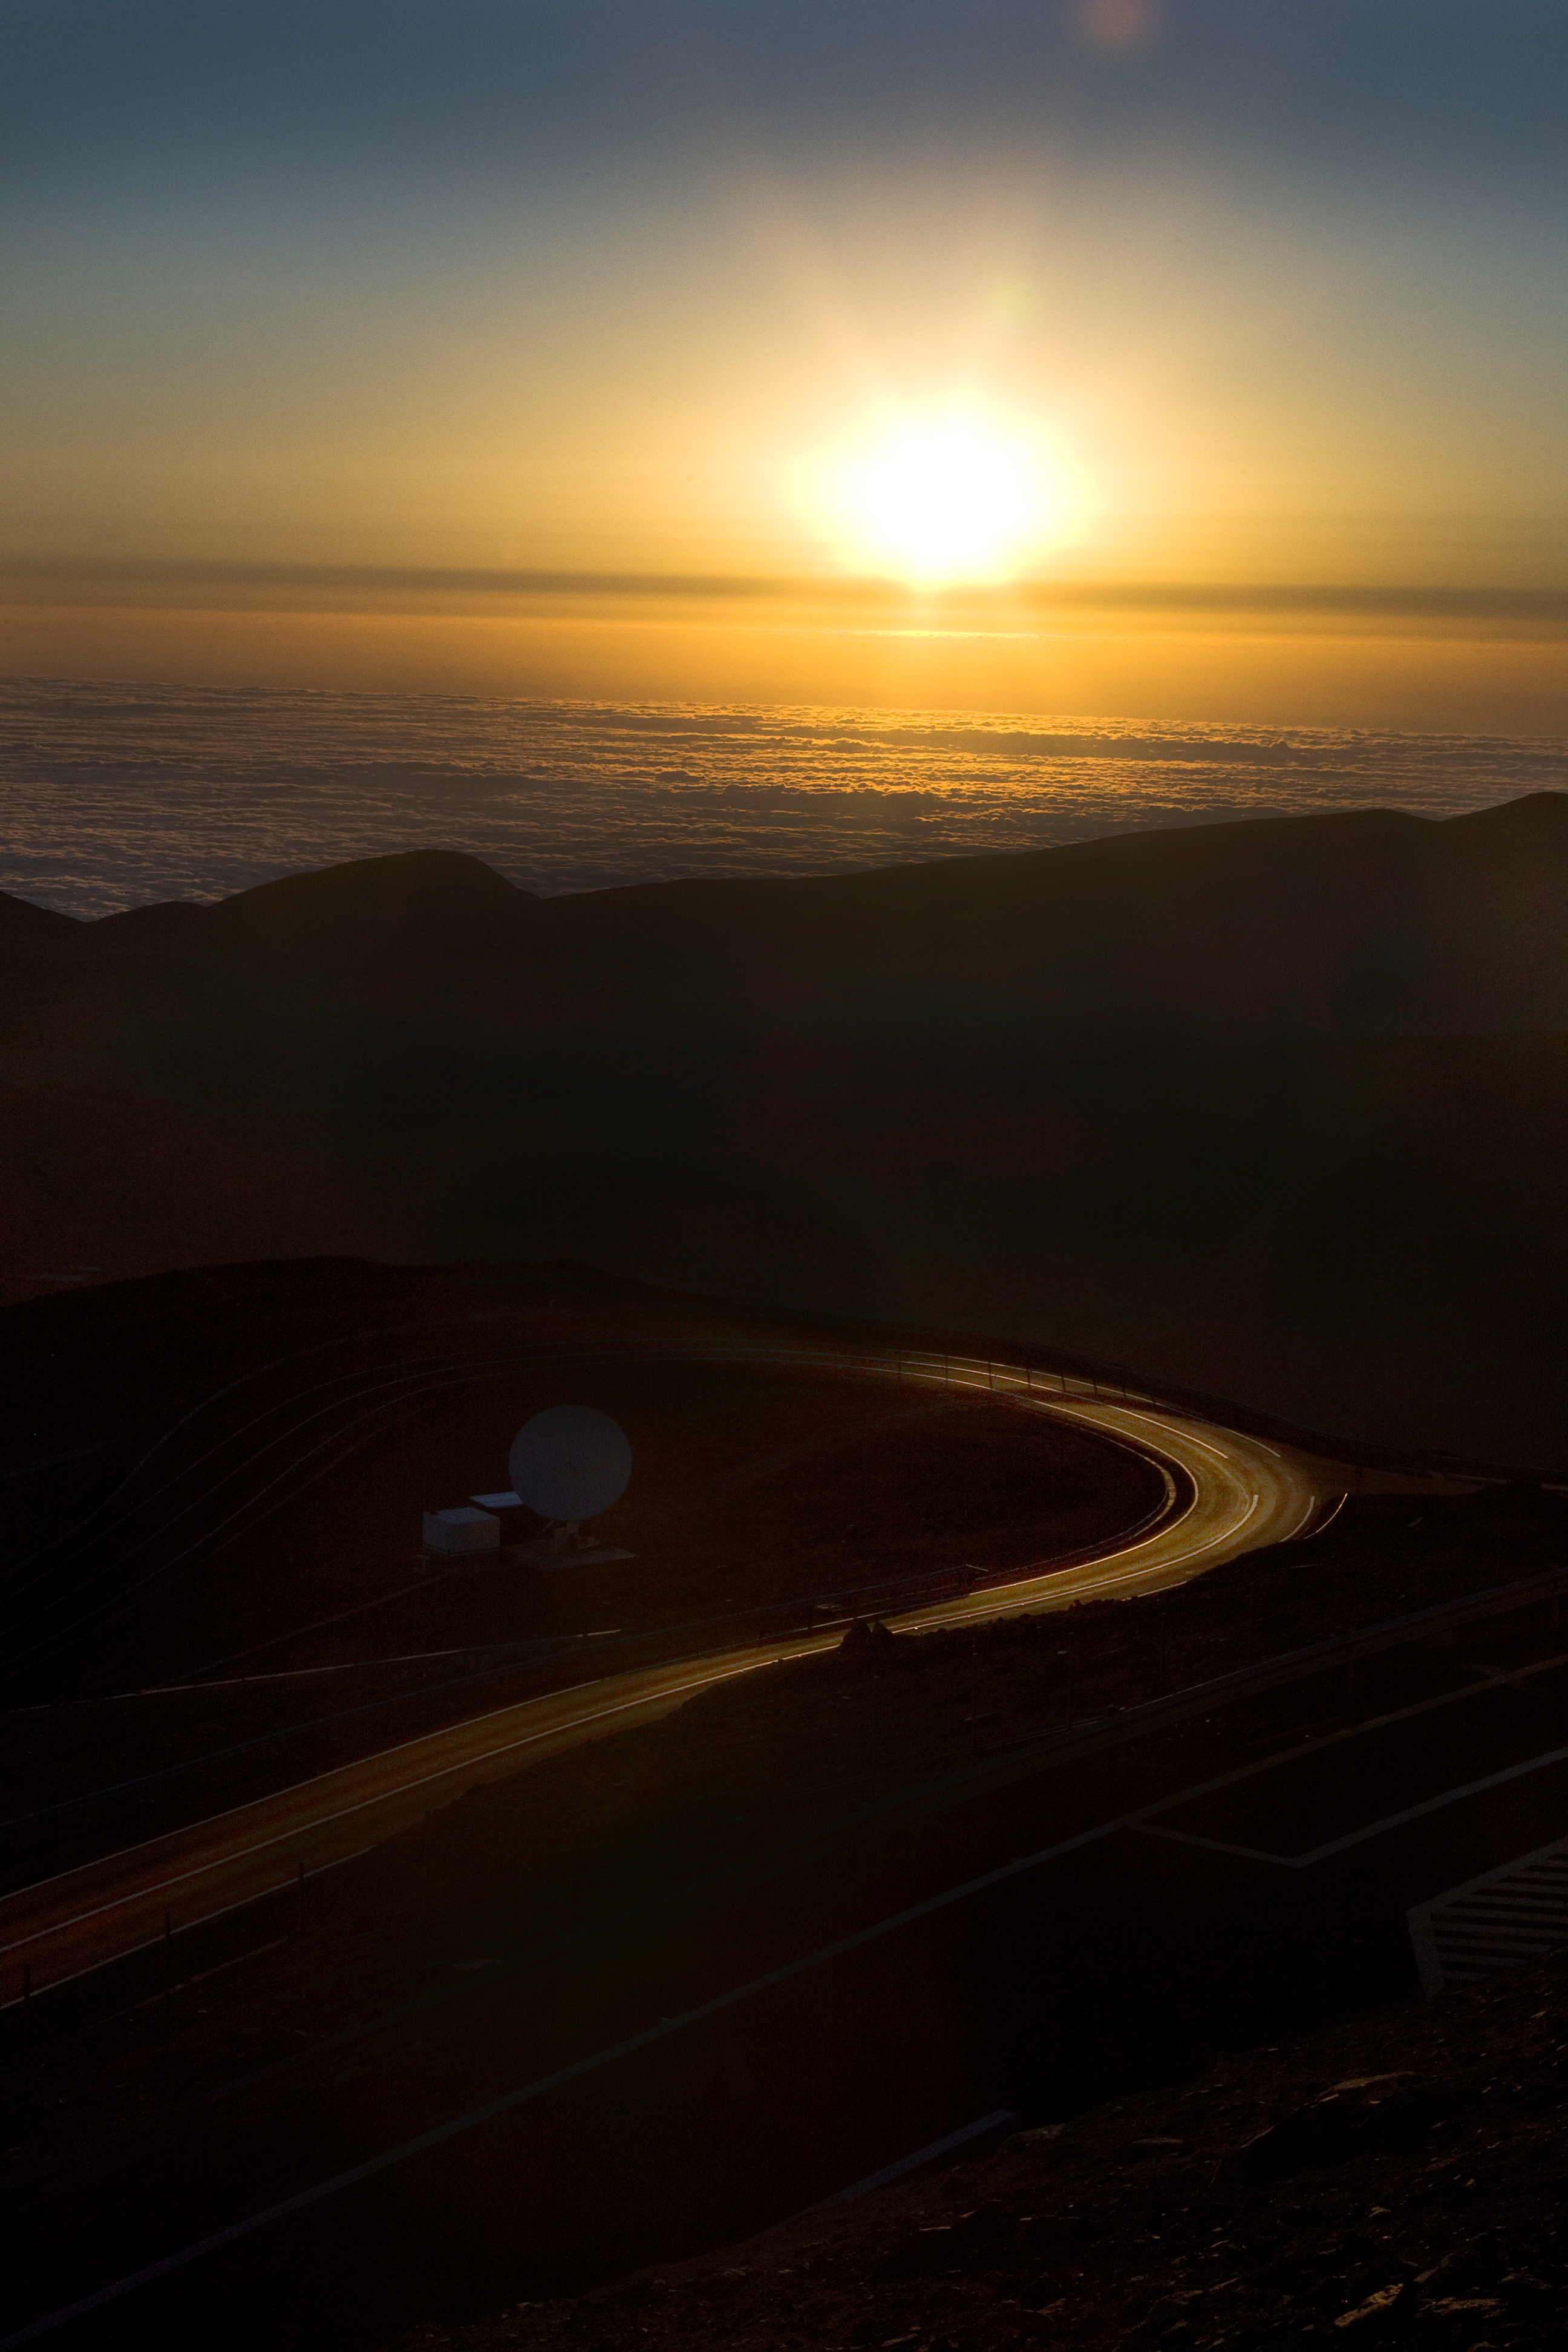

Sunset at Paranal

Sunset view from Cerro Paranal, home of ESO's Very Large Telescope (VLT). Located in the Atacama Desert of Chile, Paranal is over 2600 metres above sea level, providing incredibly dry, dark viewing conditions. The VLT is the world’s most advanced optical instrument, consisting of four Unit Telescopes with main mirrors 8.2-m in diameter and four movable 1.8-m diameter Auxiliary Telescopes. The telescopes can work together, in groups of two or three, to form a giant interferometer, allowing astronomers to see details up to 25 times finer than with the individual telescopes.

Credit: Iztok Boncina/ESO